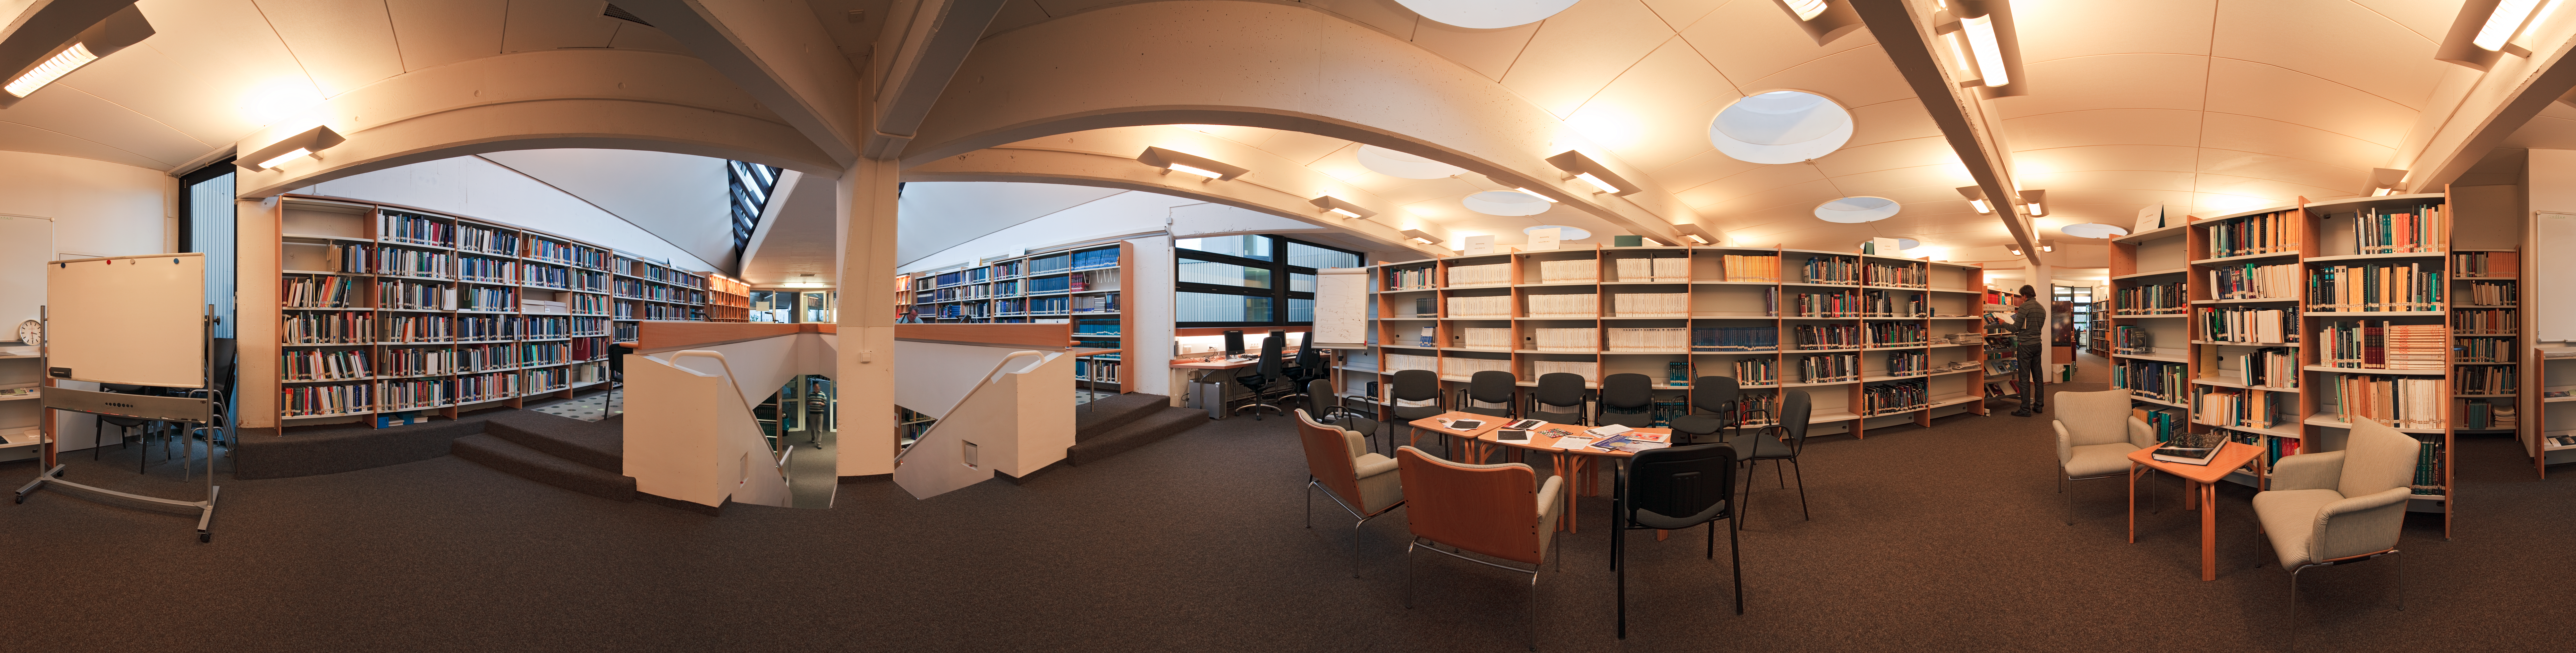

The library at ESO Headquarters

Stunning 360 degree equirectangular panorama view of the library at ESO Headquarters, in Garching, near Munich, Germany. For more information about the resources of the ESO Libraries, please visit: http://www.eso.org/sci/libraries/.

Credit: ESO